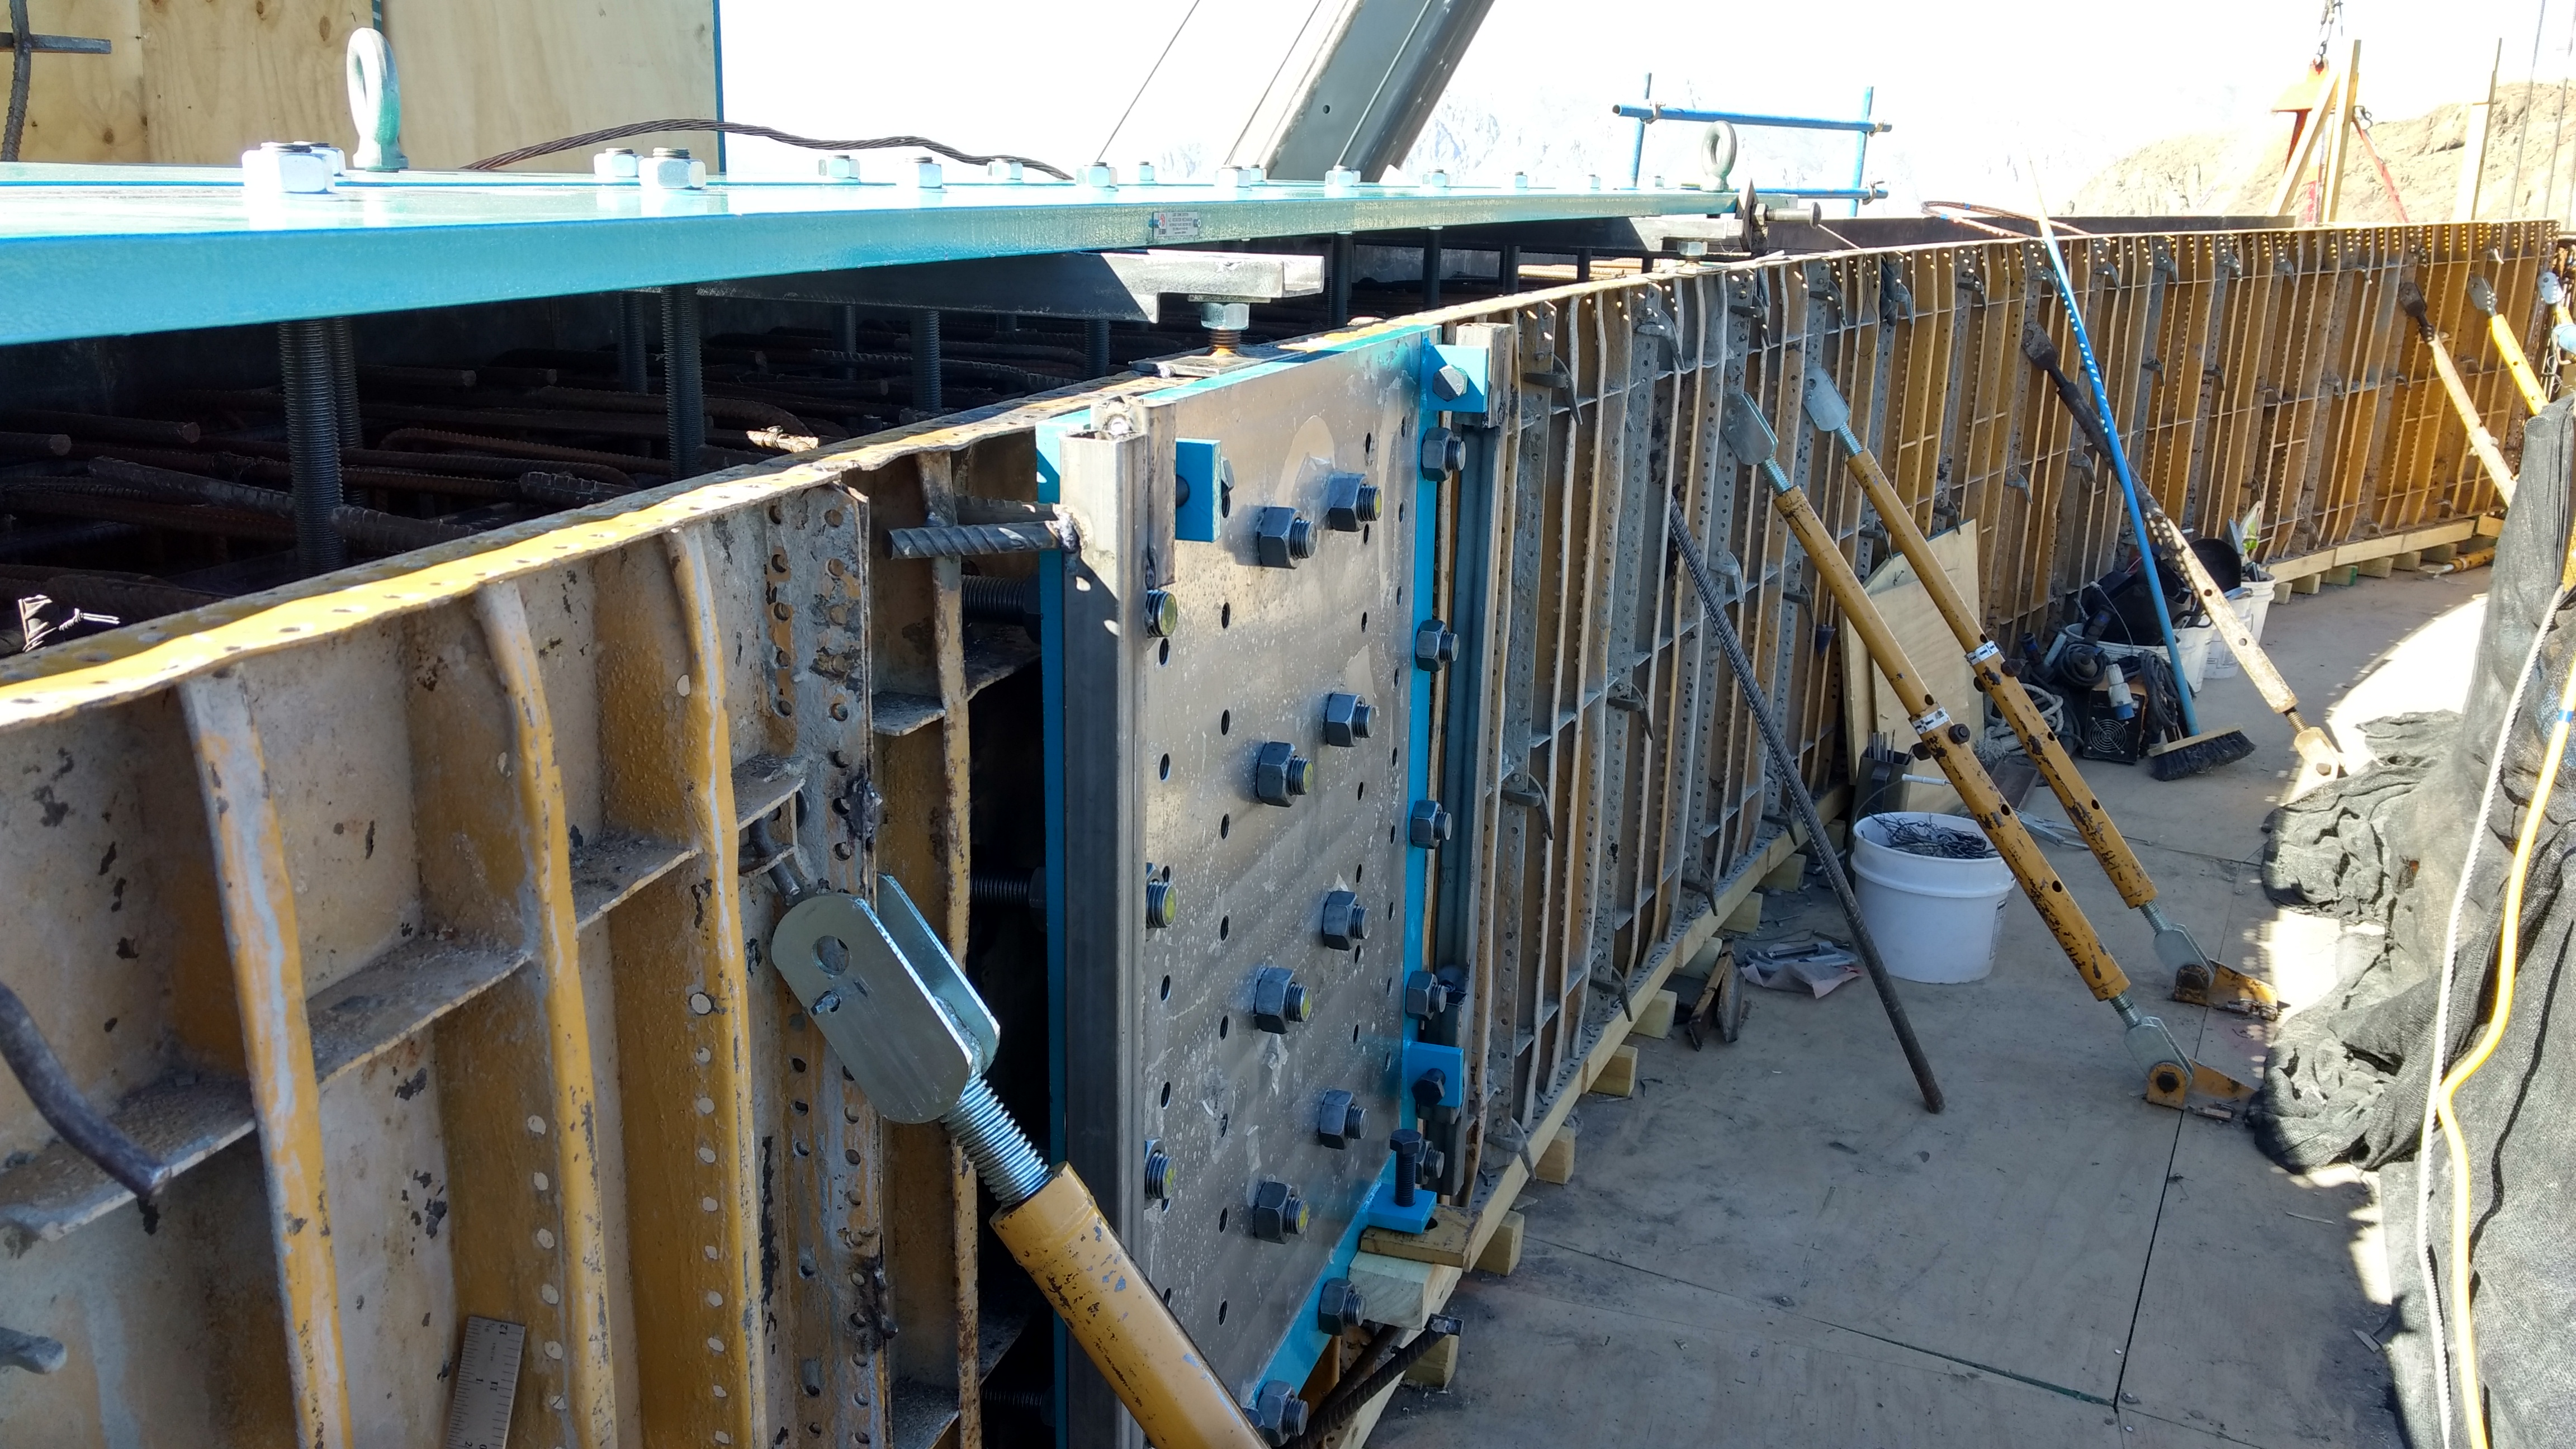

EIE plate preparation

EIE plate preparation, 1 of 16 plates, to life to the top of the lower enclosure. Each weighs 1.6 tons.

Credit: Rubin Observatory/NSF/AURA